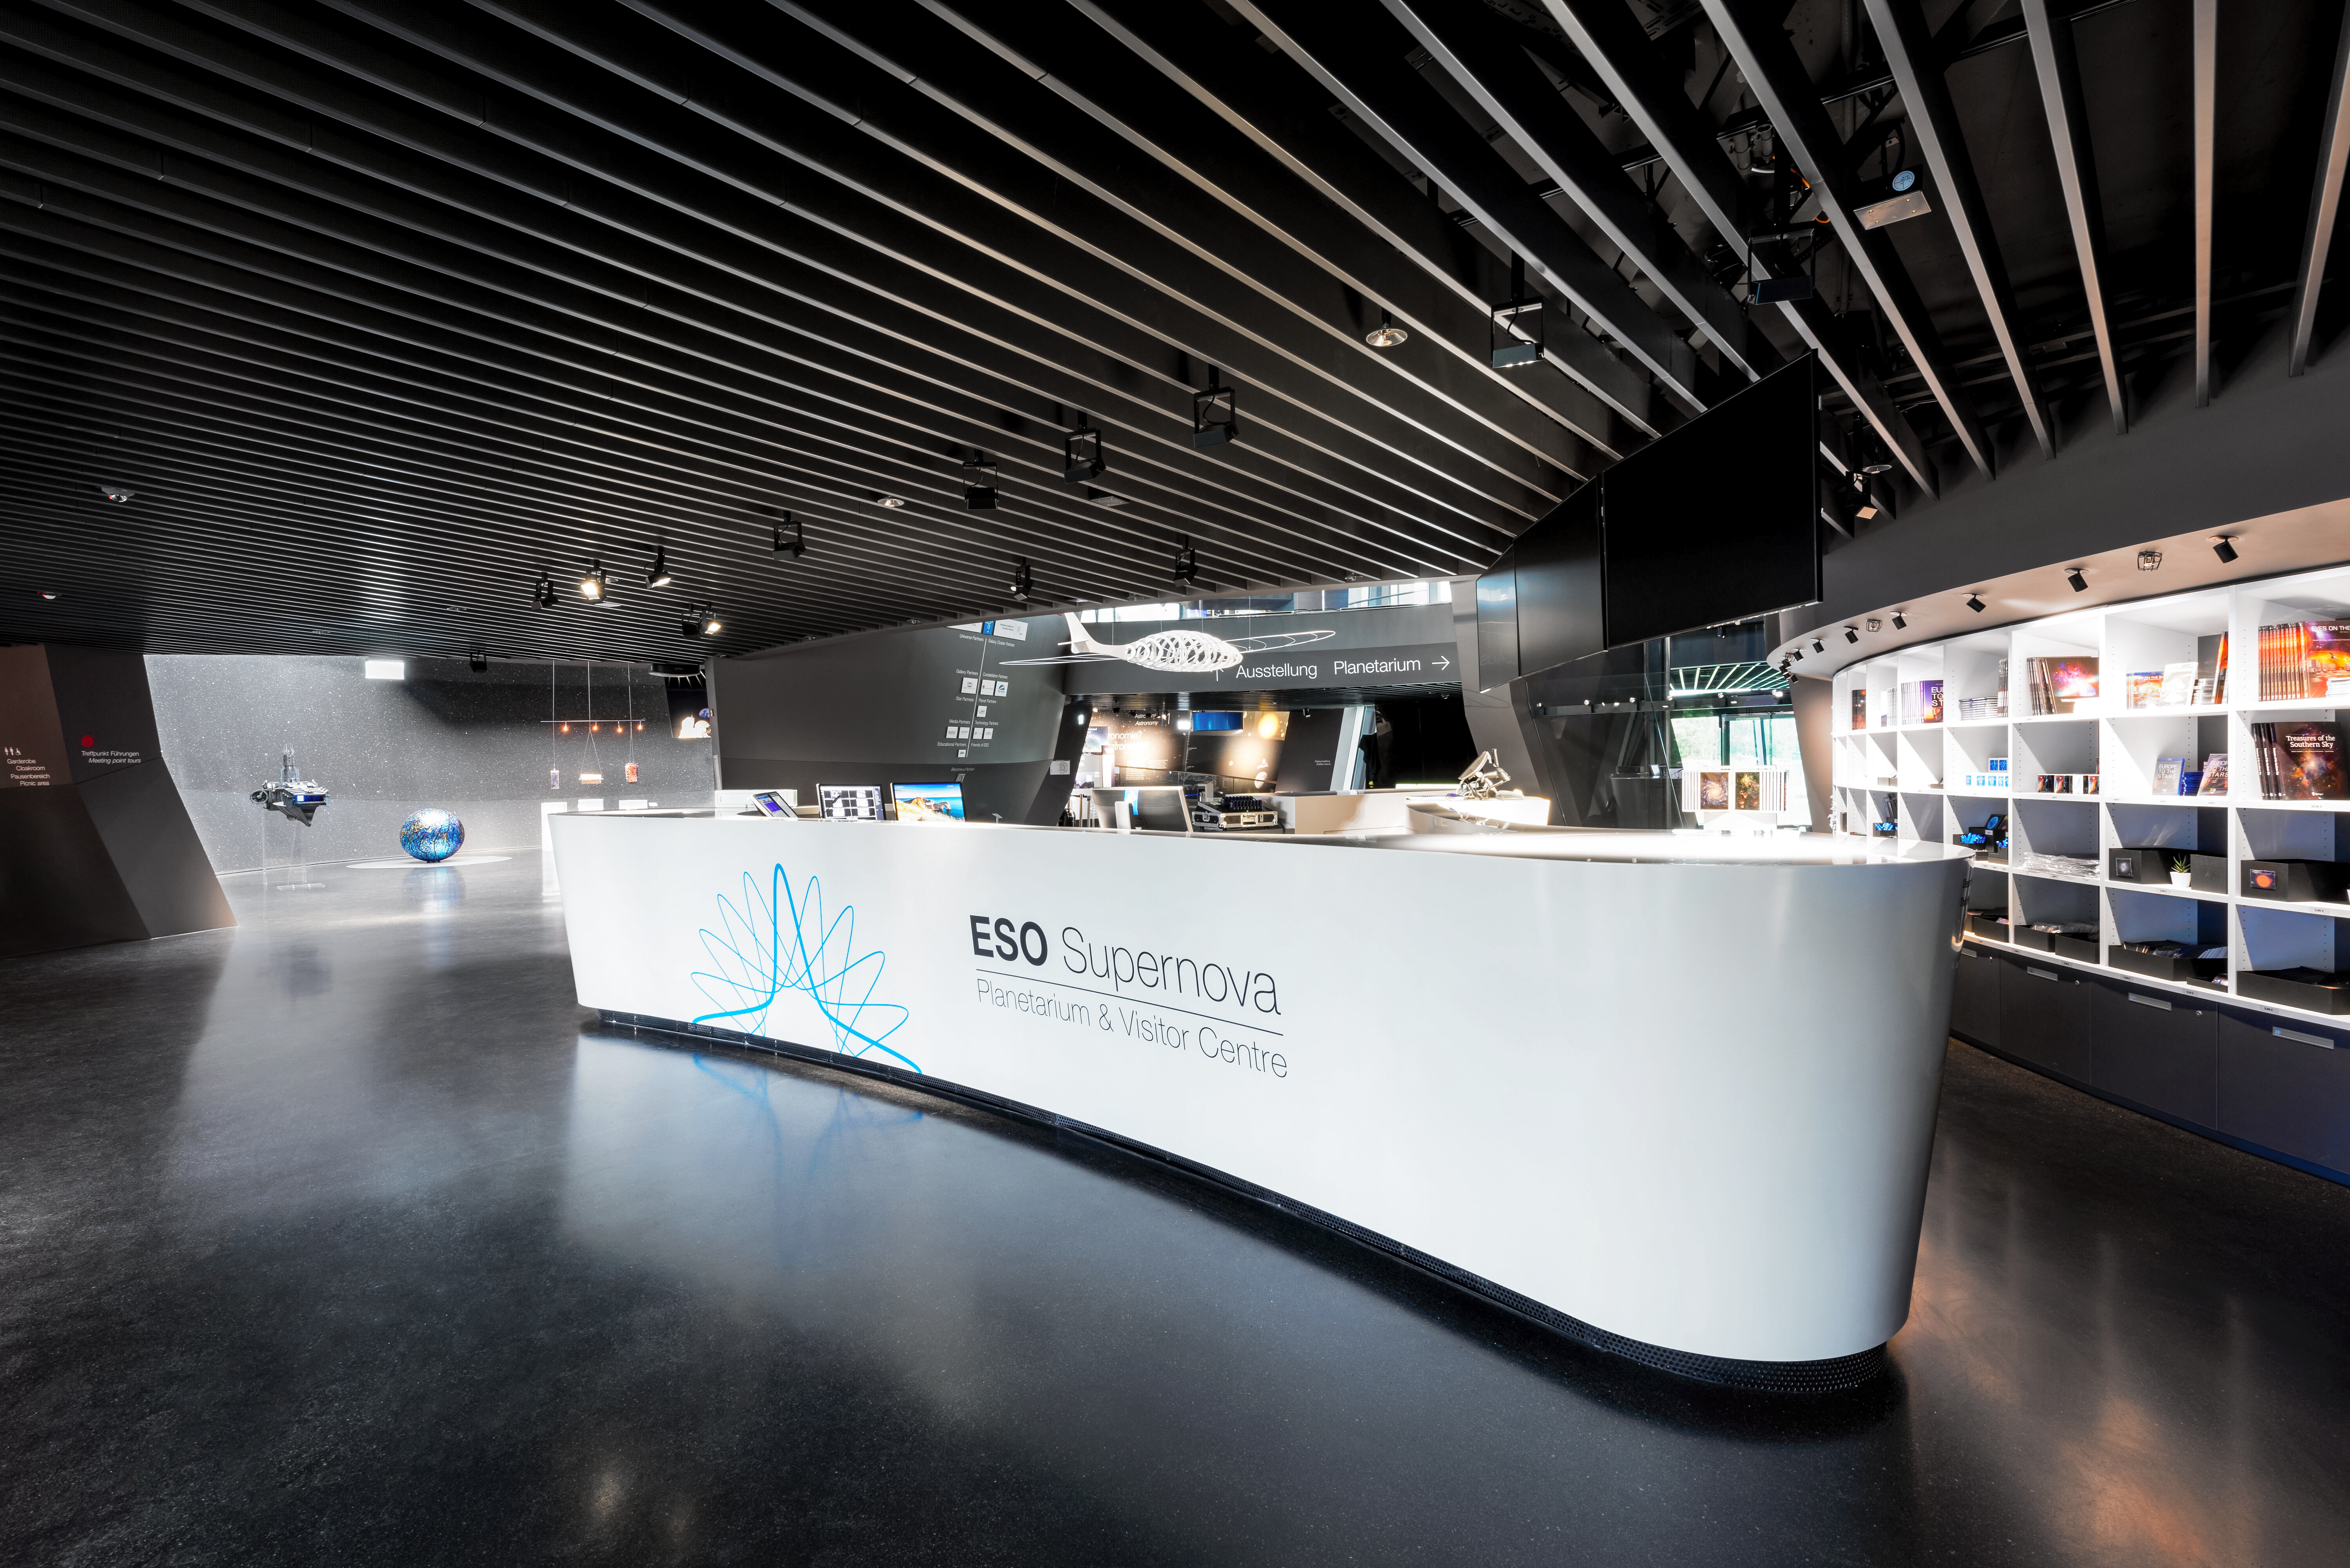

ESO Supernova Reception

An image of the ESO Supernova Planetarium & Visitor Centre's reception desk, just inside the main entrance. Here visitors can pick up tickets and maps to start their journey through the centre. The ESOshop and the entrance to the exhibitions are visible behind the desk.

Credit: Brillux, Sven Rahm Fotografie